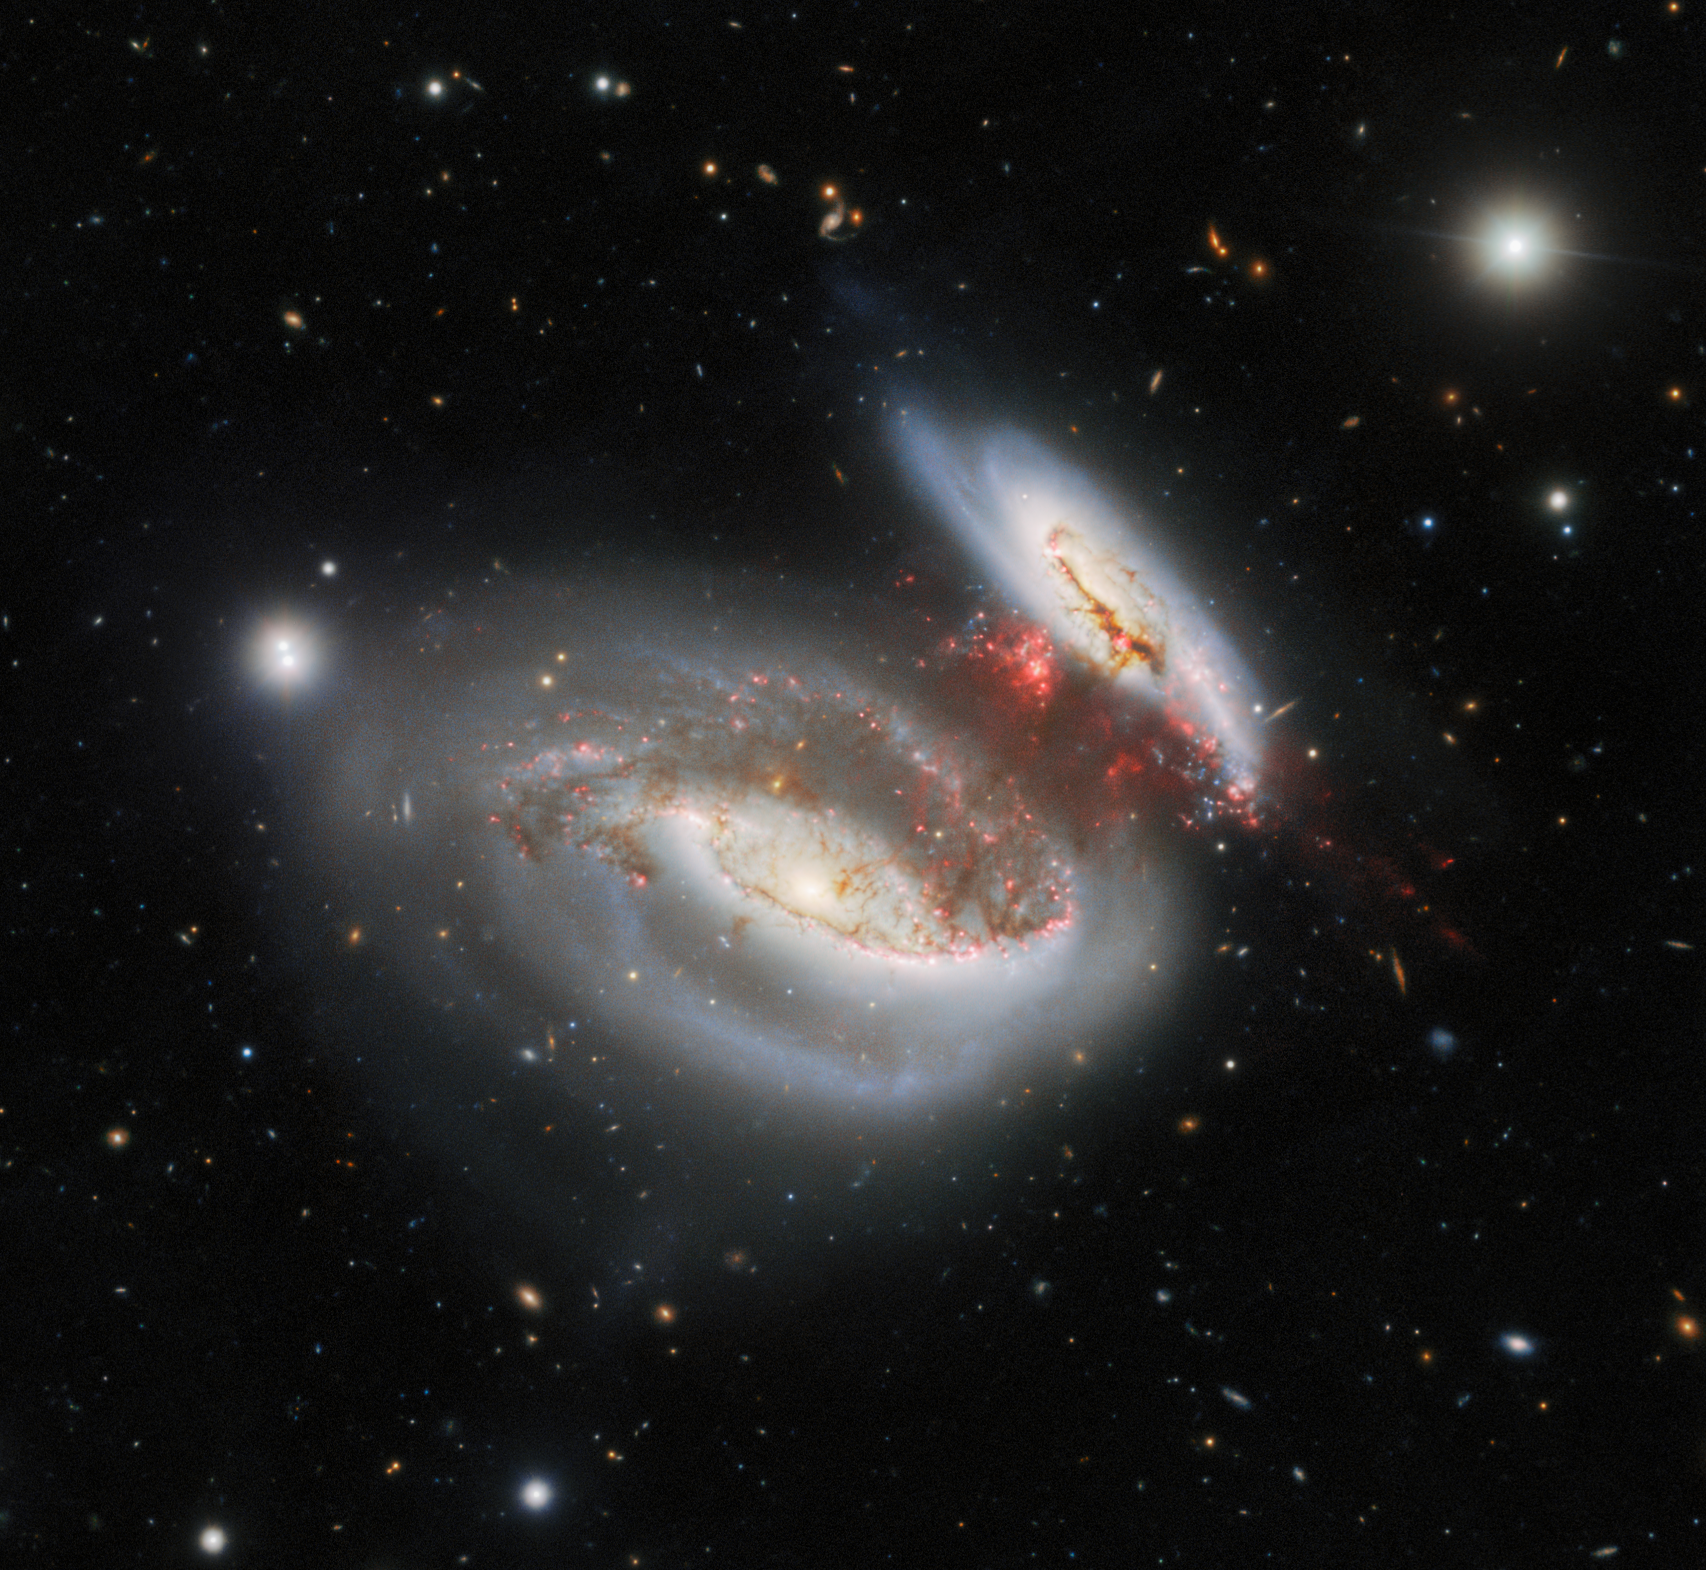

‘Taffy Galaxies’ Collide, Leave Behind Bridge of Star-Forming Material

The Gemini North telescope, one half of the International Gemini Observatory, operated by NSF NOIRLab, captured this dazzling image of the so-called Taffy Galaxies — UGC 12914 and UGC 12915. Their twisted appearance is the result of a head-on collision that occurred about 25 million years prior to their appearance in this image. A bridge of highly turbulent gas devoid of significant star formation spans the gap between the two galaxies.

This image was obtained by NOIRLab’s Communication, Education & Engagement team as part of the NOIRLab Legacy Imaging Program.

Credit: International Gemini Observatory/NOIRLab/NSF/AURA Image Processing: M. Rodriguez (NSF NOIRLab), T.A. Rector (University of Alaska Anchorage/NSF NOIRLab), J. Miller (Gemini Observatory/NSF NOIRLab), M. Zamani (NSF NOIRLab) & D. de Martin (NSF NOIRLab) Acknowledgment: PI: A. S. Castelli (Universidad Nacional de la Plata)